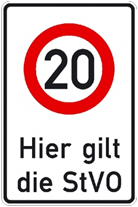

Speed sign

Even astronomers working at the limits of science need to obey speed limits!!!!!

Credit: ESO